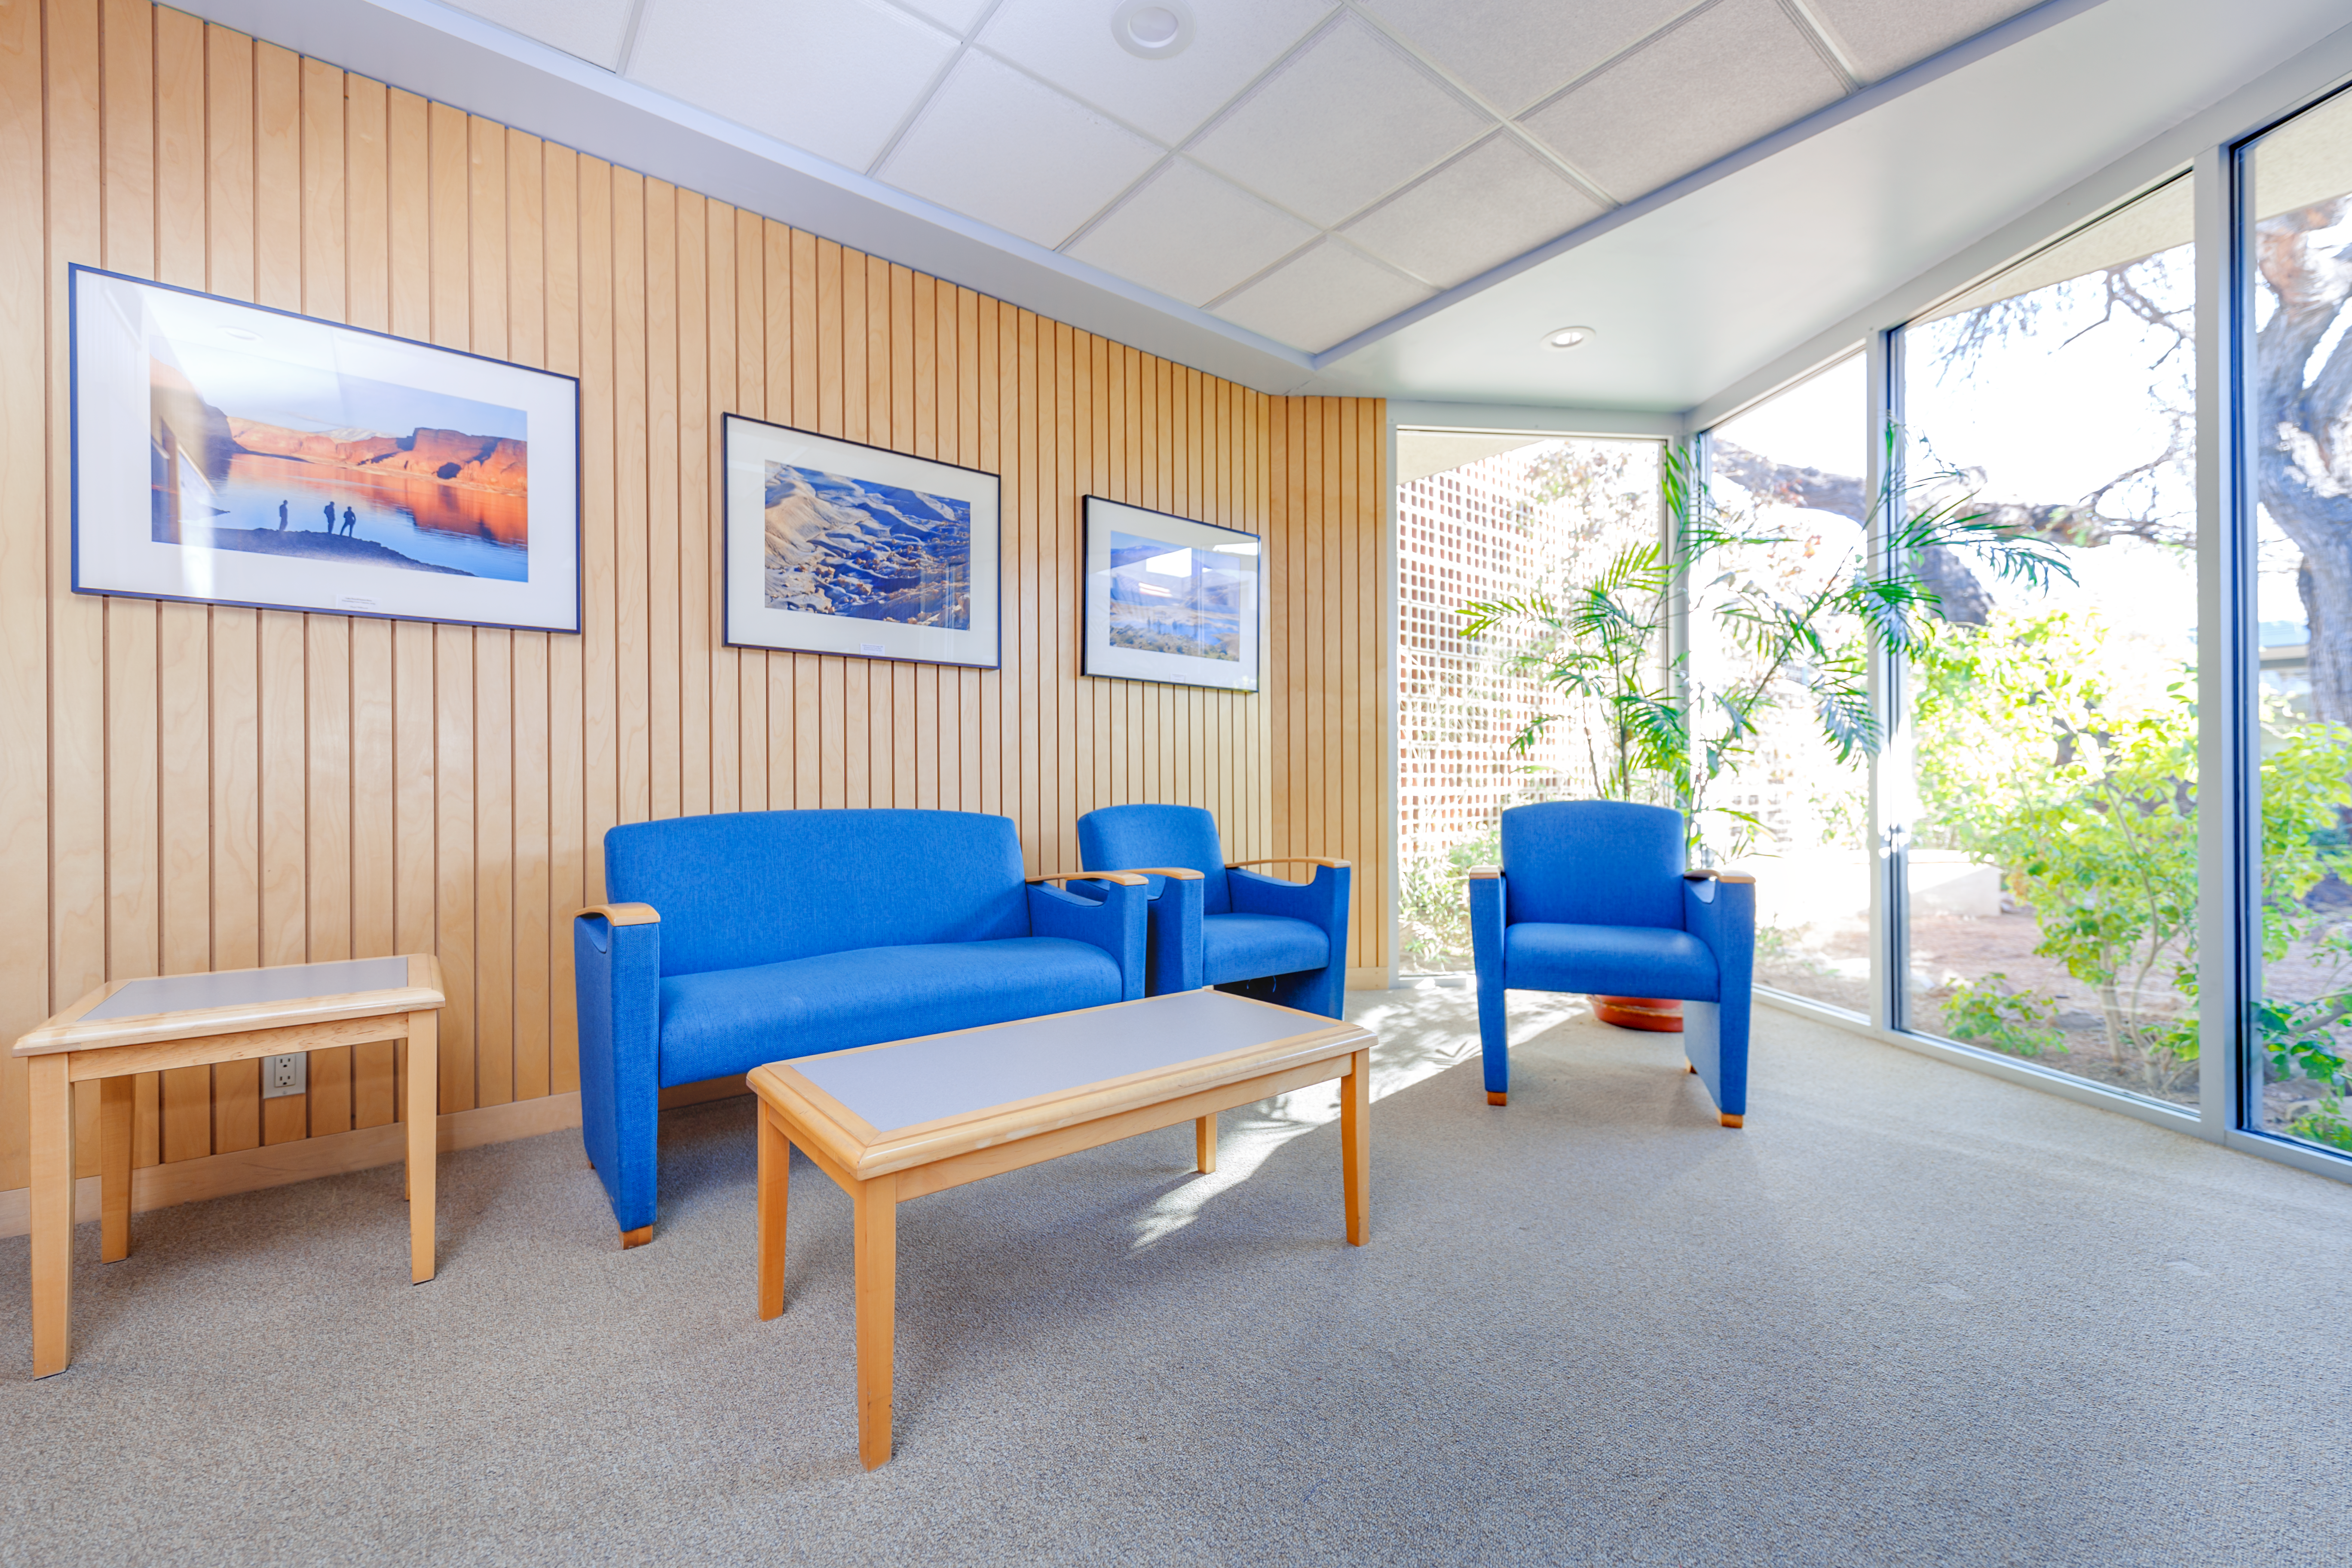

NOIRLab HQ Scientific Interaction Room

The scientific interaction room at NOIRLab Headquarters in Tucson, Arizona.

Credit: NOIRLab/NSF/AURA/P. Horálek